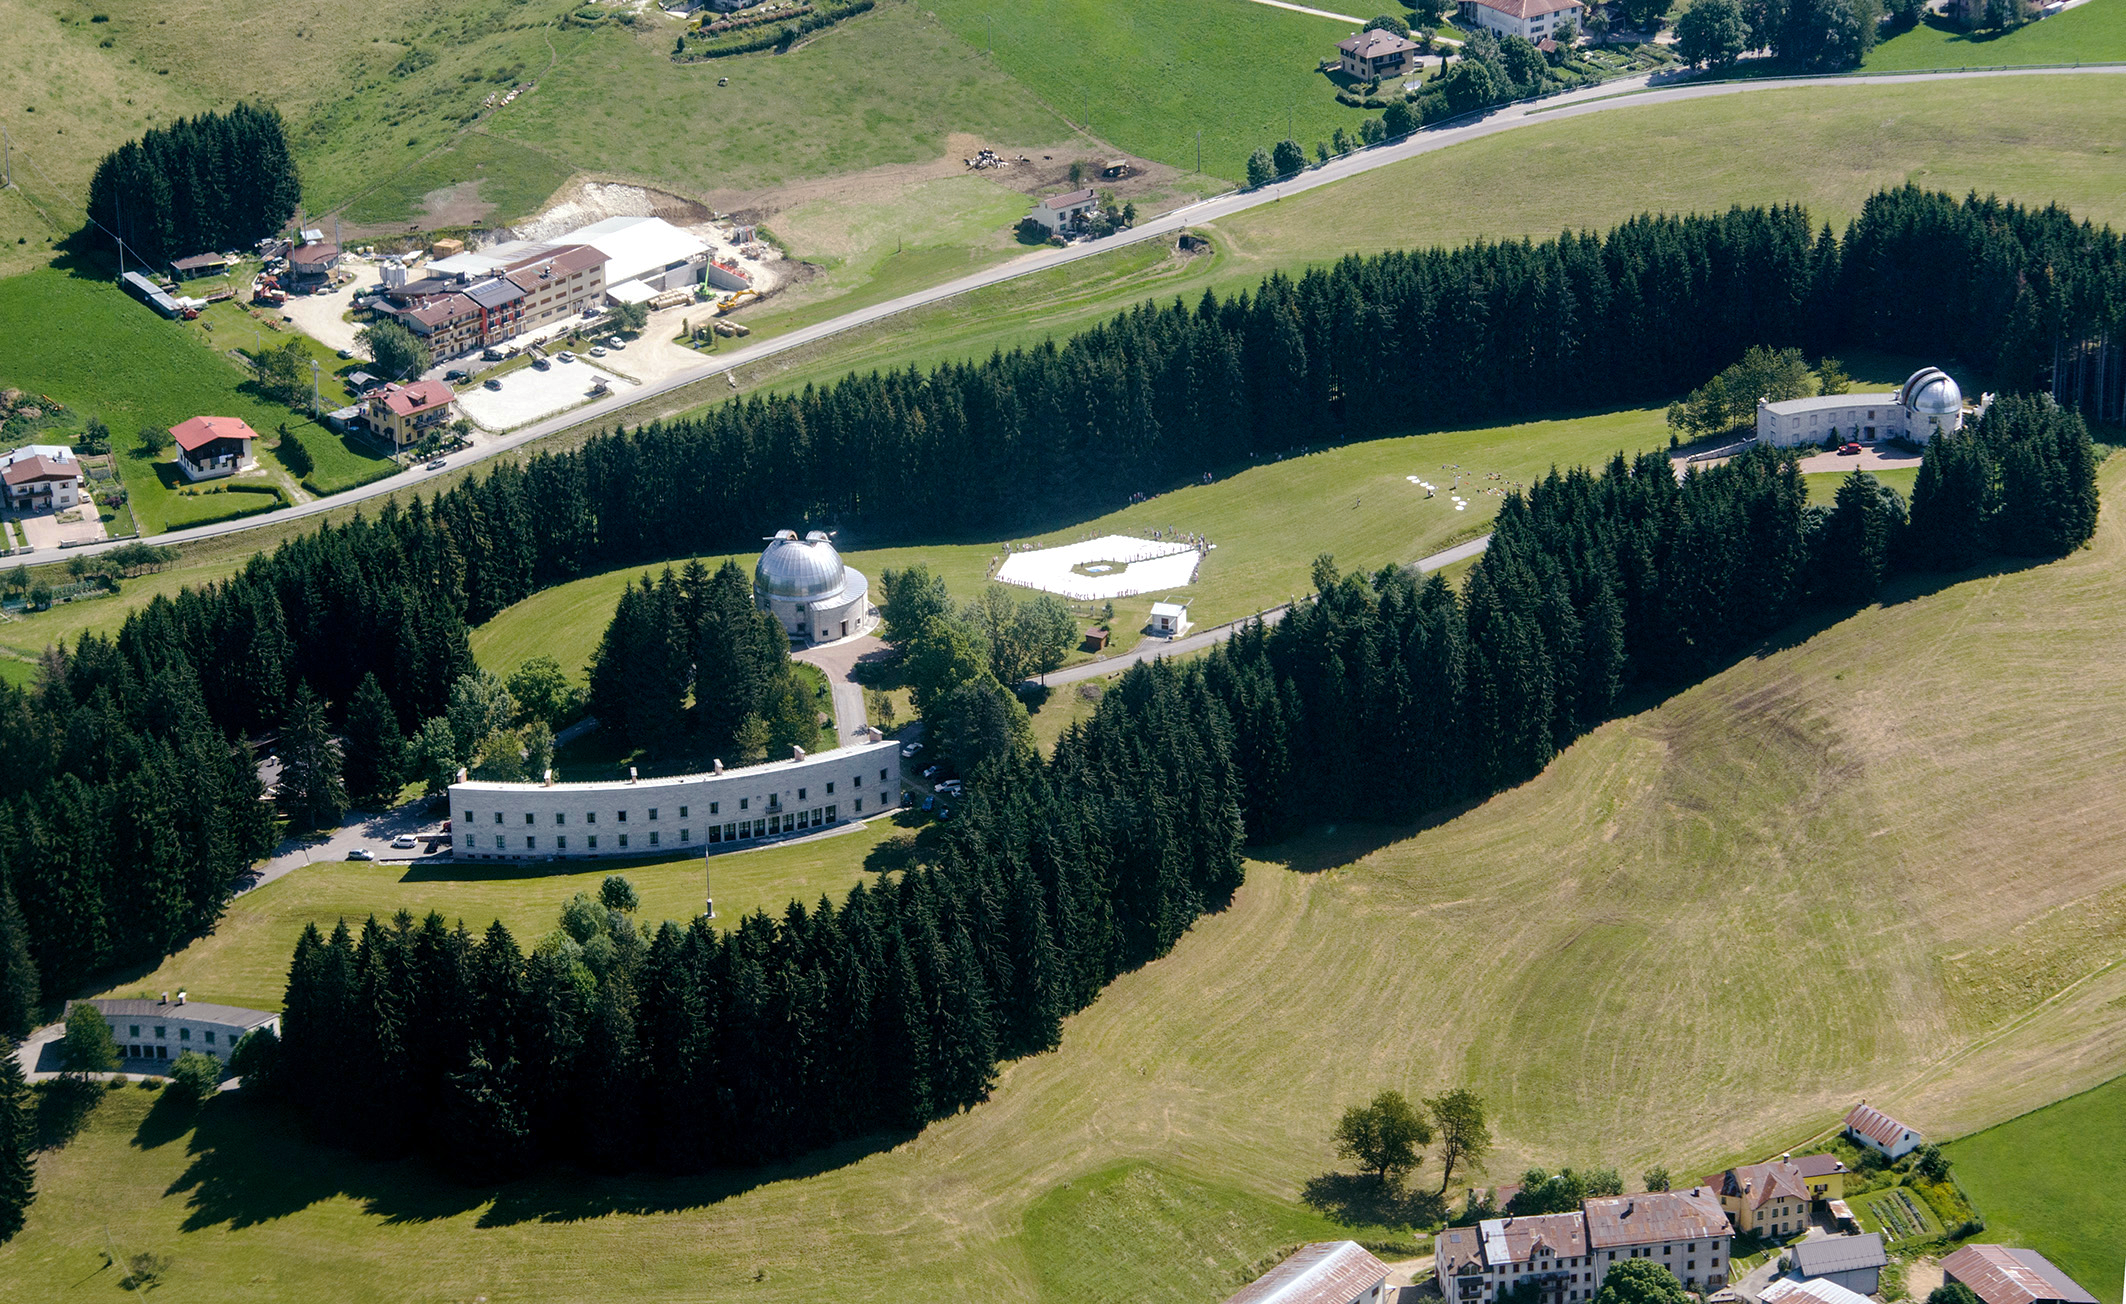

Building the telescope of the future

This wonderful arial image shows Asiago Astrophysical Observatory, part of the University of Padua near Asiago, Italy. Clearly visible is the final result of a game to produce a 1:1 scale model of the 39 metre primary mirror of the Extremely Large Telescope. Around the edge of the model mirror can be seen the ring of children involved in building the structure.

The game was originally played during the 2011 Open House Day at the ESO headquarters in Garching, Germany and uses 800 hexagonal pieces of card — each 1.4 metres in diameter — to represent each of the mirrors that together make up the huge primary mirror.

Credit: Rosella Spiga/ESO